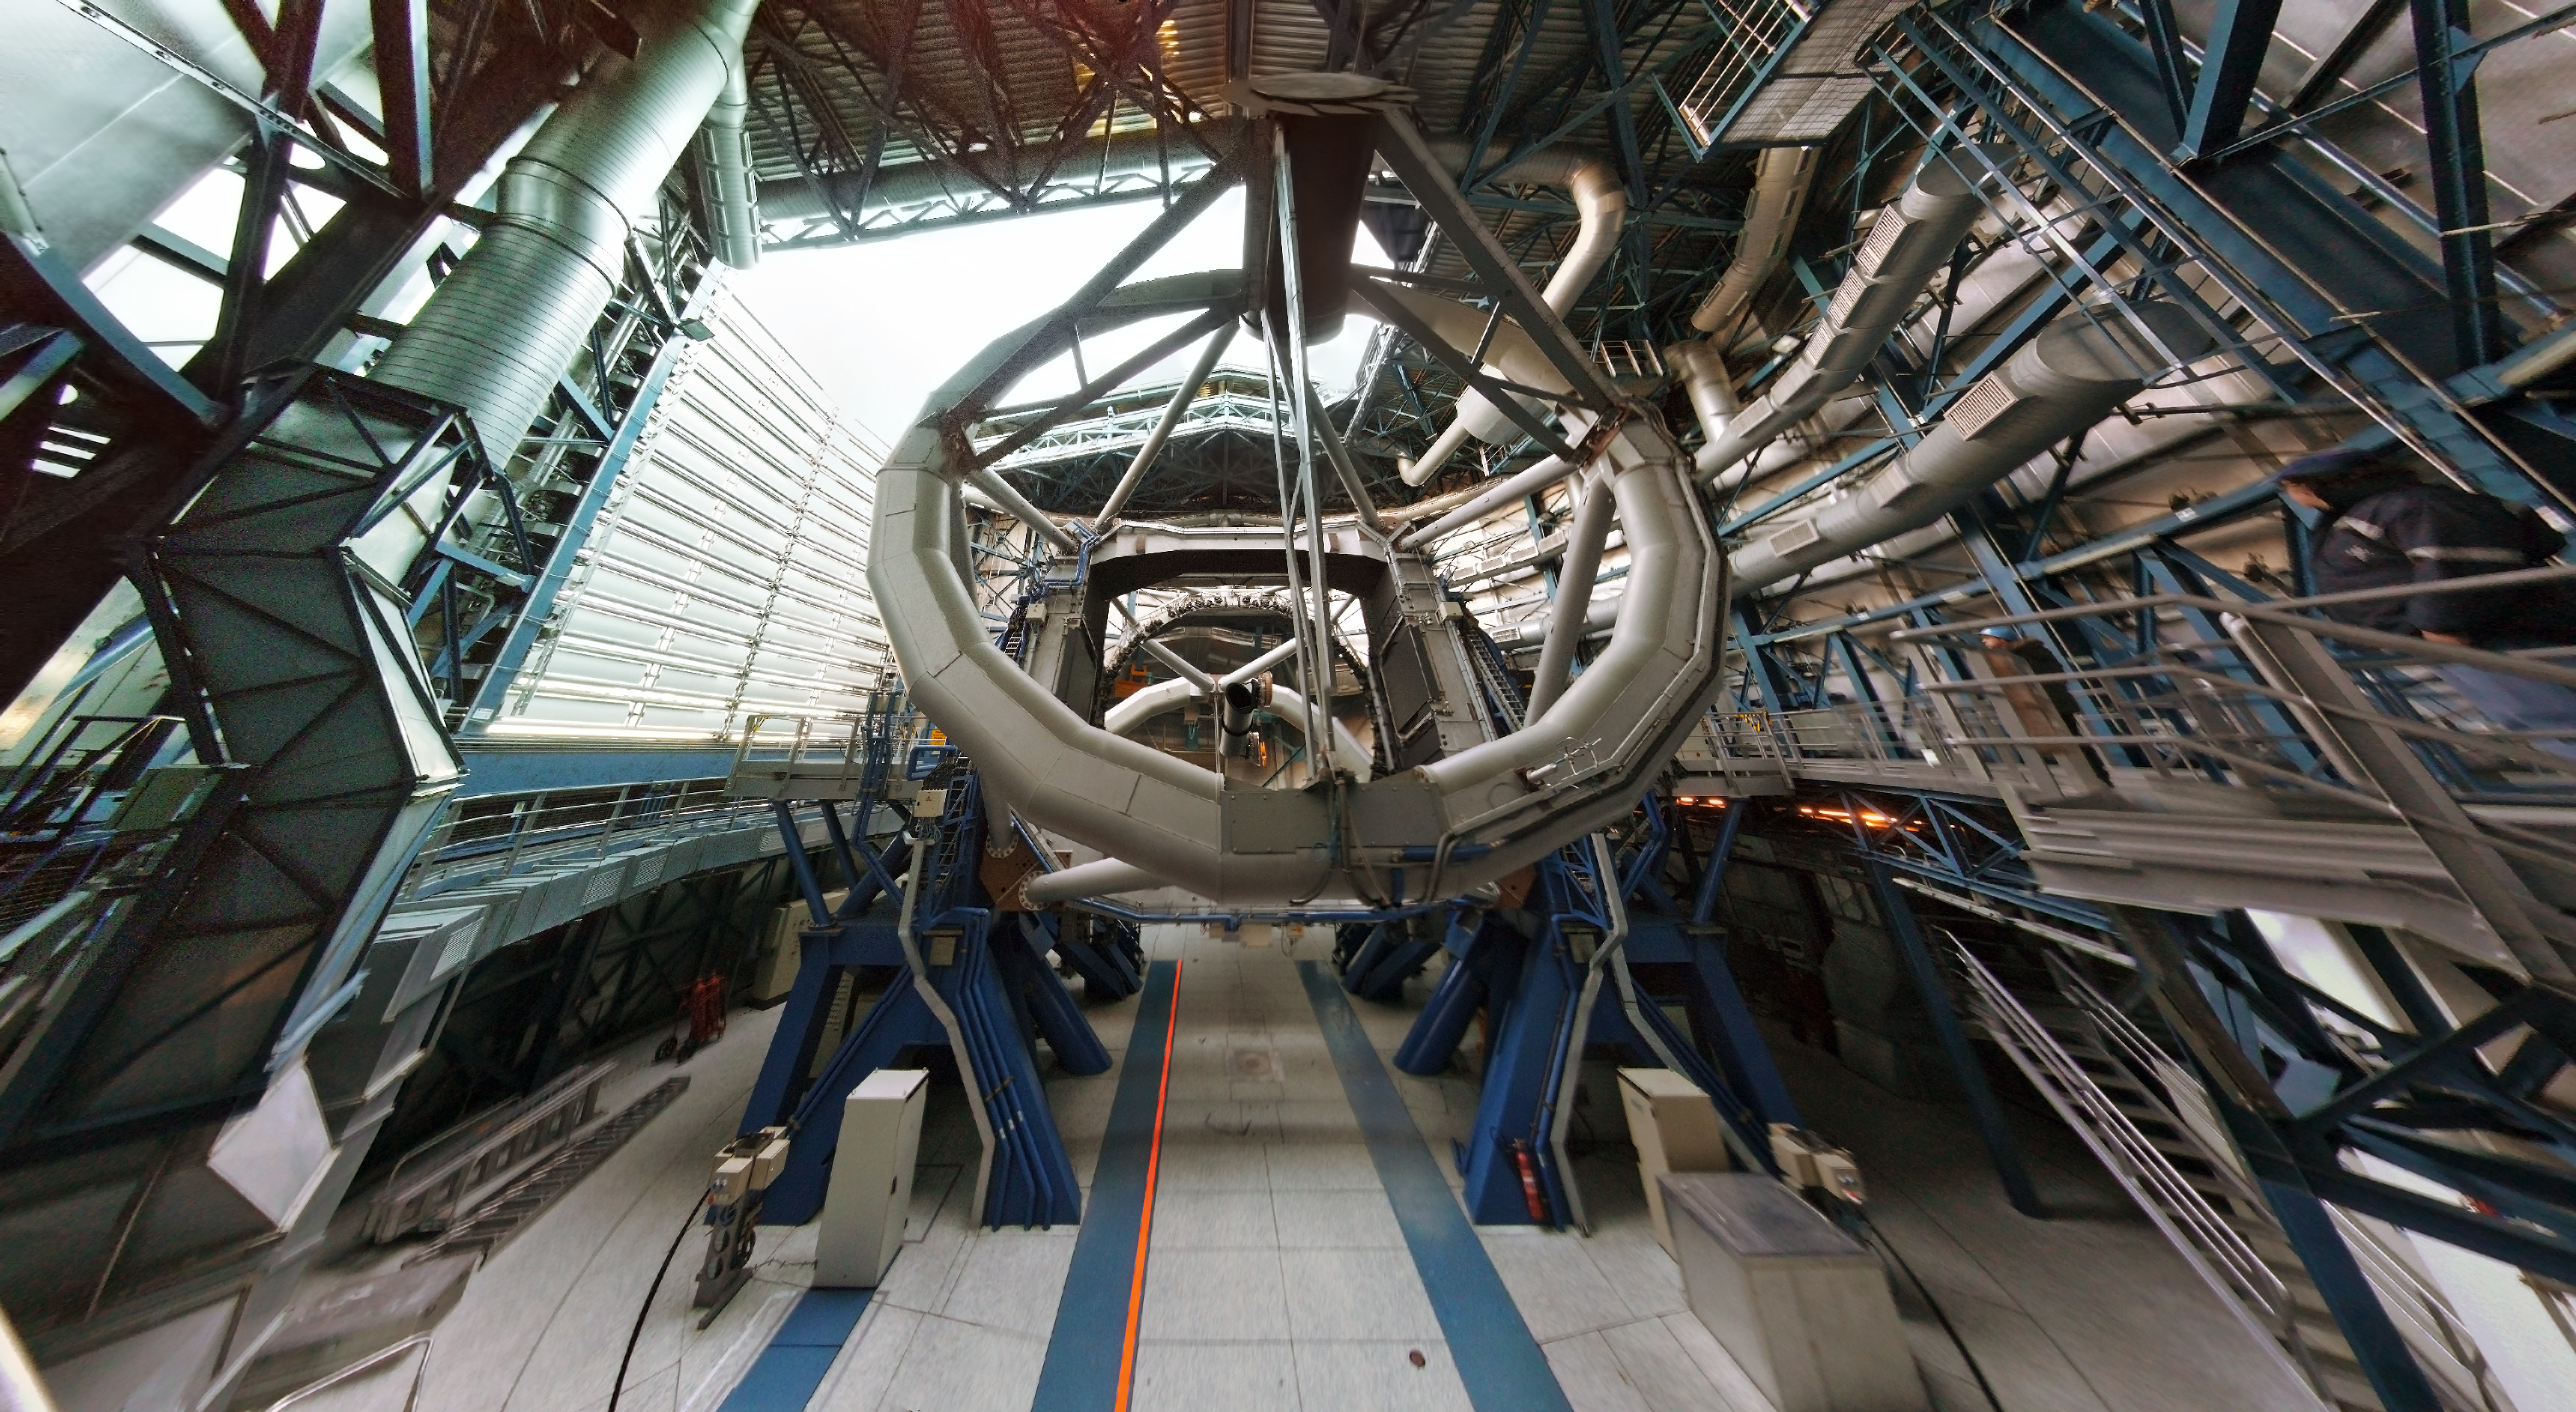

VLT inside the dome

View of one of one of the VLT Unit Telescopes from the inside the dome. This image was taken by Florentin Millour, 25 Nov 2011.

Credit: ESO/F. Millour